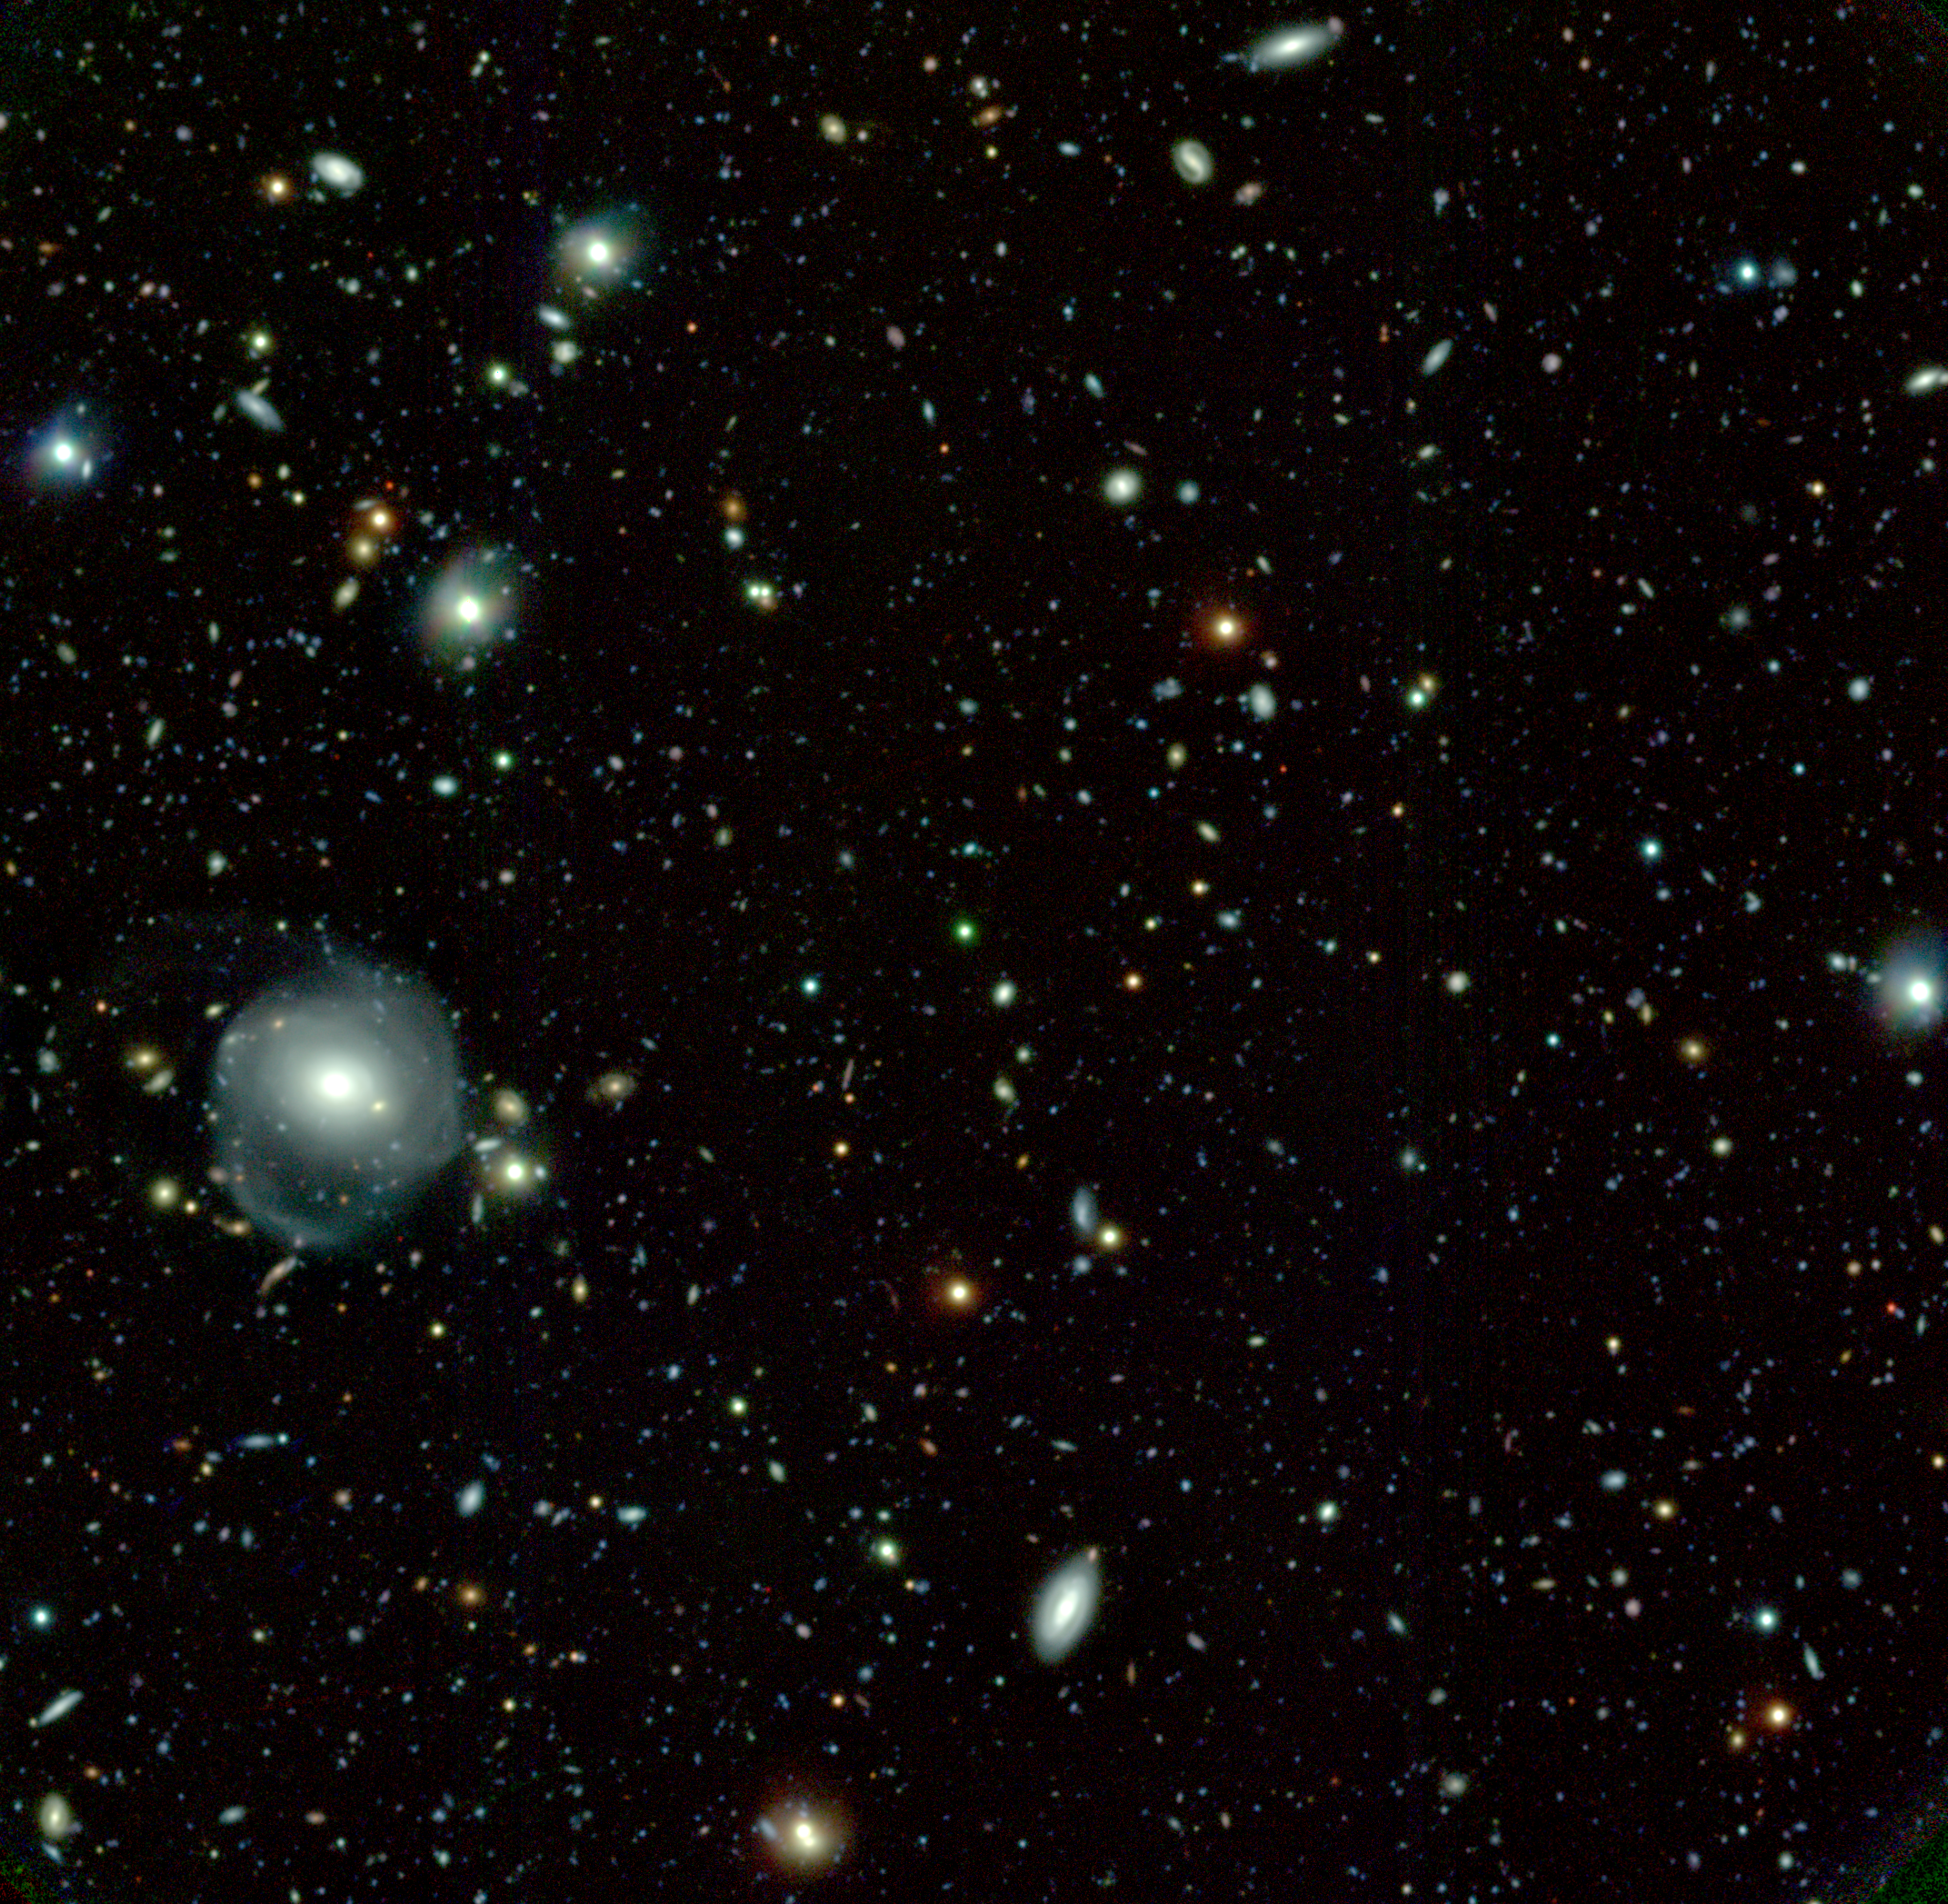

Quasar & Deep Galaxy Field

Obtained during the commissioning and system verification phase of GMOS, the Gemini Multi-Object Spectrograph, this Gemini Deep Field image is centered on the z=4 quasar QSO PMN2314+0201. The final image is the result of a combination of several frames taken with g', r' and i' filters. The colors represented in this image indicate the different ages of stars within the galaxies as well as the stretching of light toward the red end of the spectrum as it travels across the expanding universe. Because of the filters used, and the fact that this is an RGB composite image, the quasar and some other red objects appear green. This image will be used to identify objects for which spectroscopy will be later obtained on Gemini. The large 8-10m class ground-based telescope can deliver much deeper (x10) spectroscopic data than HST that is limited by its 2.4 m aperture. See Image Release for details Technical Details: Acquisition Date(s): August 23-24, 2002 & Nov. 16, 2001 (r' band) Telescope: Gemini North, Mauna Kea Hawai'i Instrument: GMOS (Gemini Multi-Object Spectrograph) Field of View: ~ 5 x 5 arcminutes [url=http://www.gemin

Credit: International Gemini Observatory/Isobel Hook and the GMOS System Verification Team